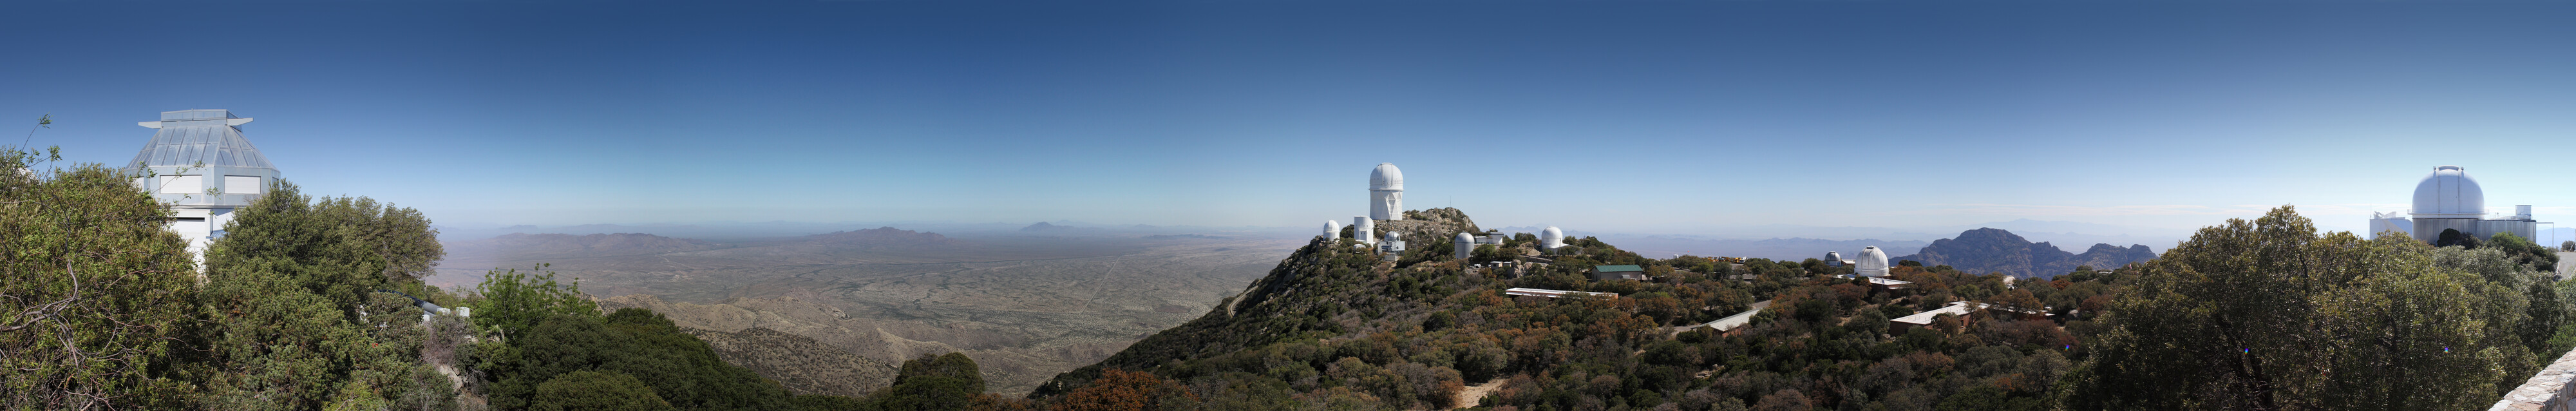

Kitt Peak National Observatory Panorama

Panoramic view of Kitt Peak National Observatory.

Note: the largest sizes of this image are intended for download as they are likely too big to load in your browser.

Credit: P. Marenfeld & NOIRLab/NSF/AURA/